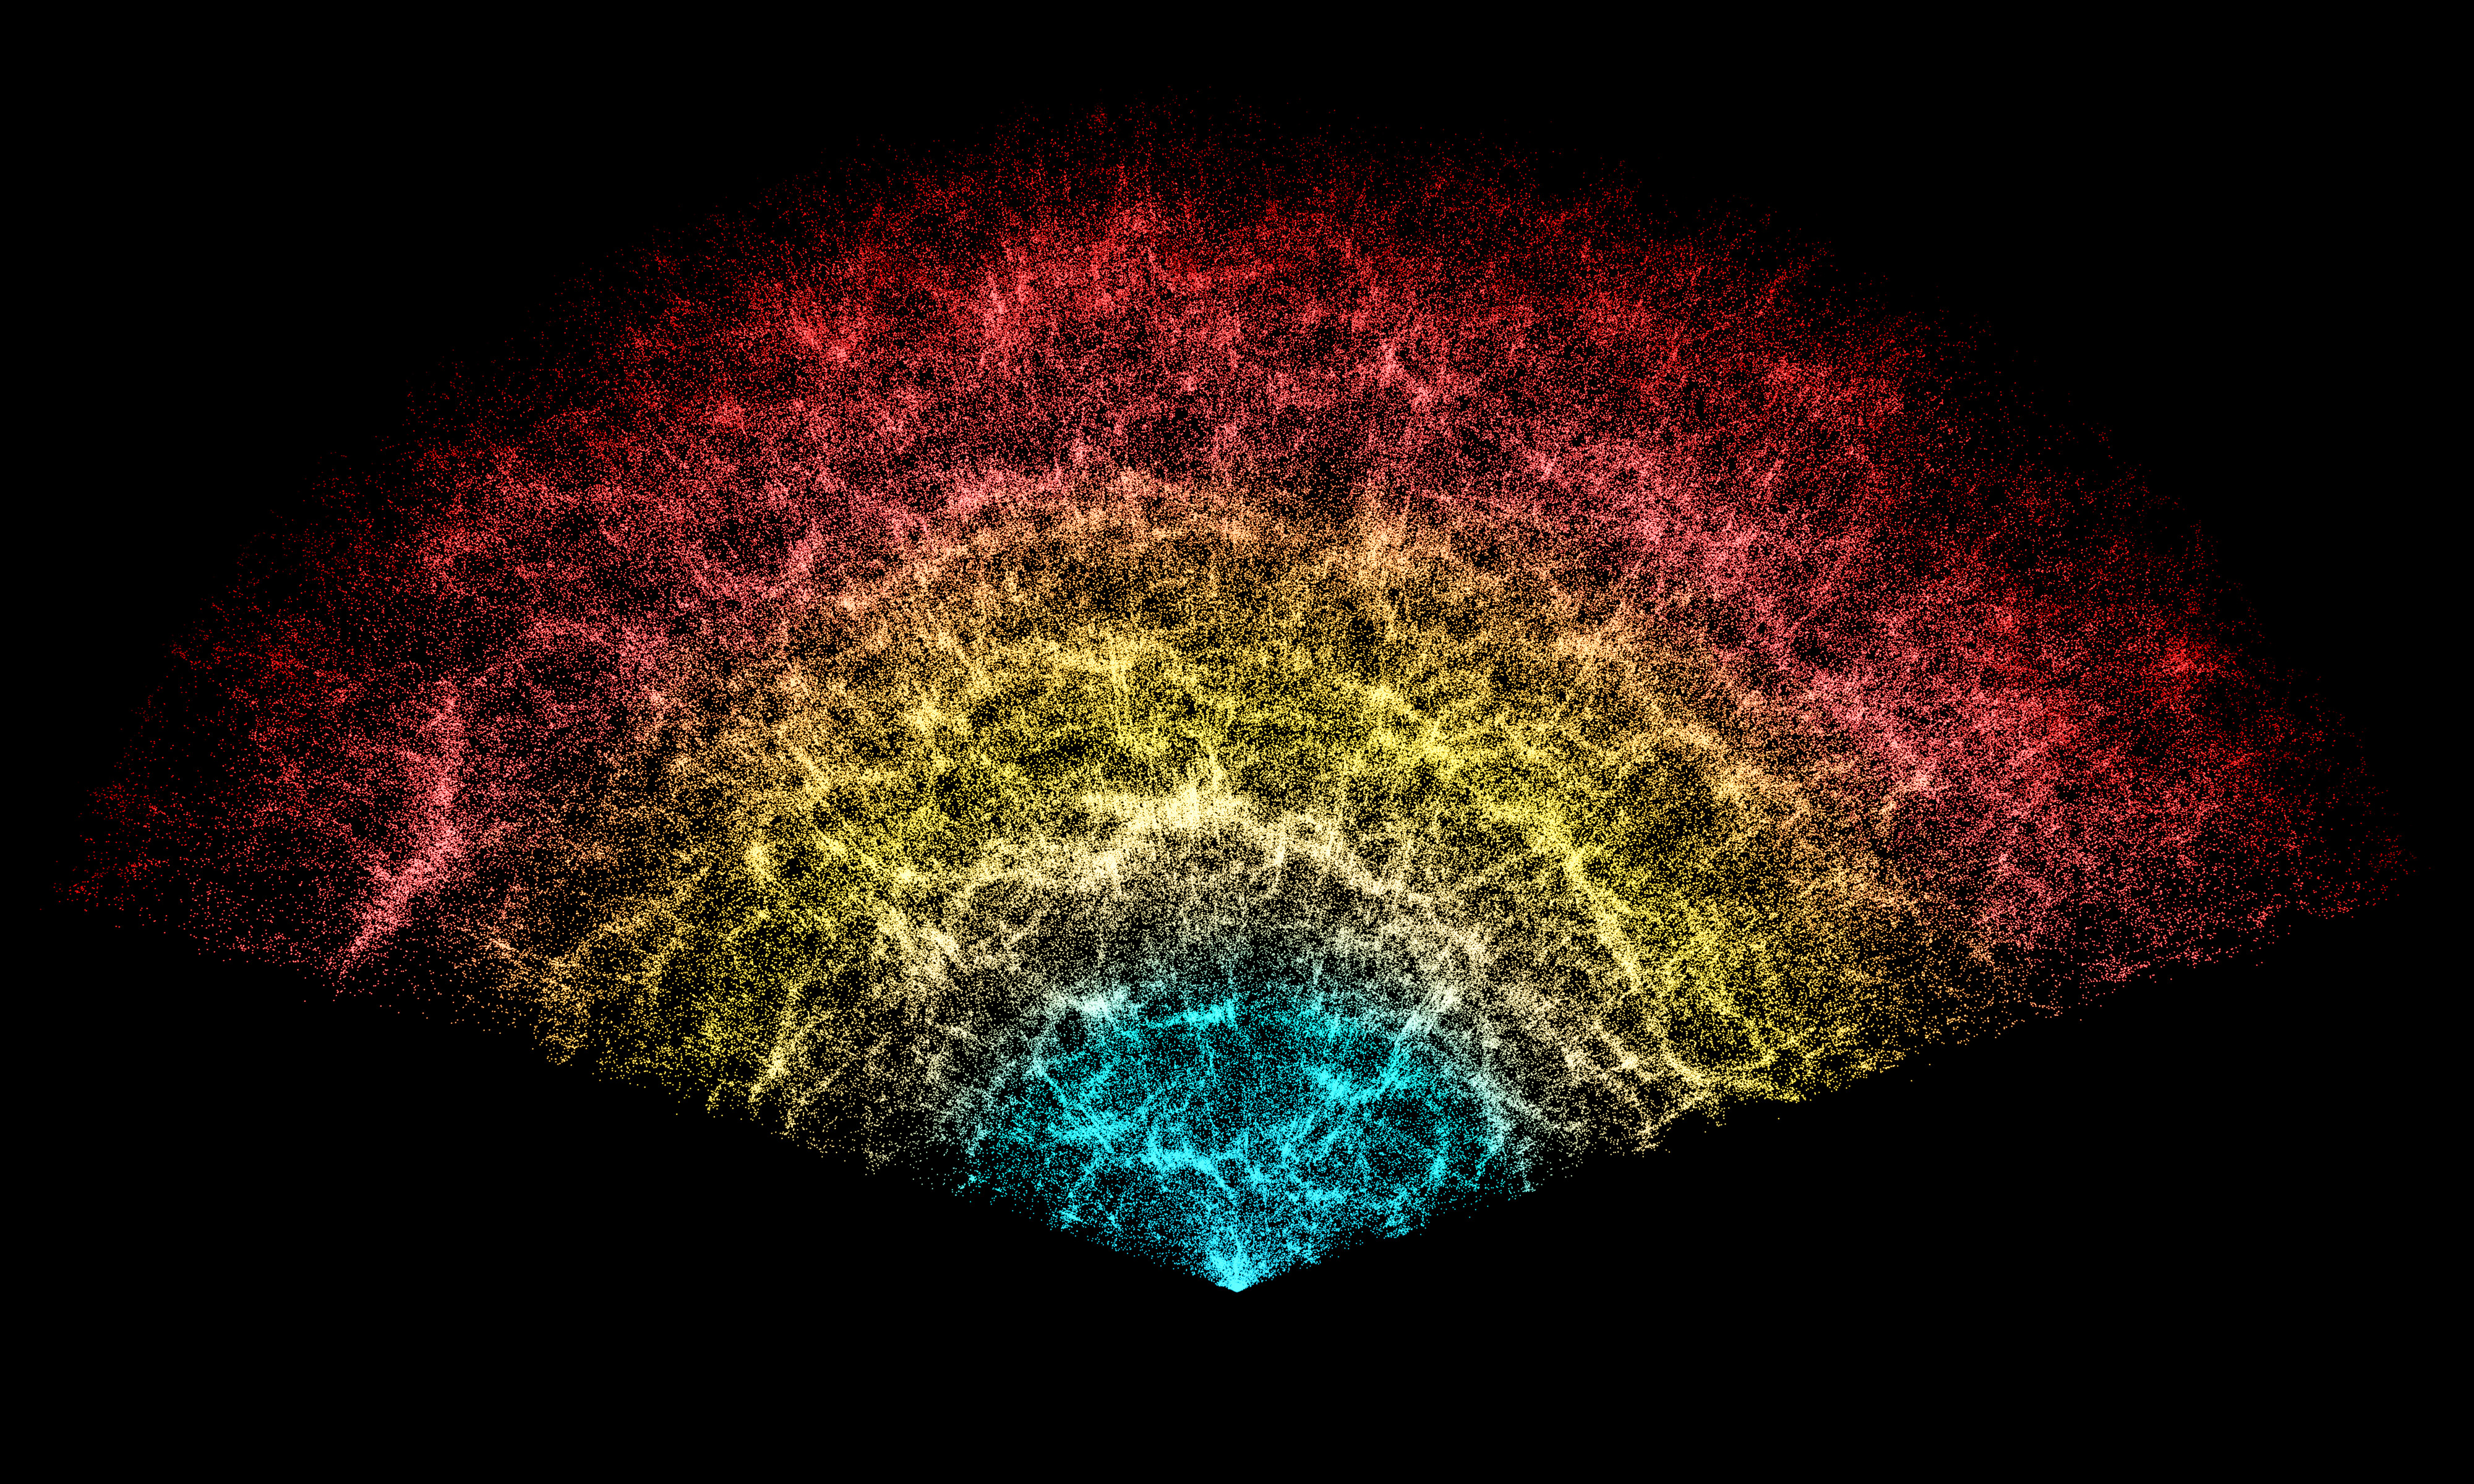

DESI Year-One Data Slice

A slice of the 3D map of galaxies collected in the first year of the Dark Energy Spectroscopic Instrument (DESI) Survey. Earth is at the tip, with the furthest galaxies plotted at distances of 11 billion light-years. Each point represents one galaxy. This version of the DESI map includes 600,000 galaxies — less than 0.1% of the survey's full volume.

Credit: DESI Collaboration/NOIRLab/NSF/AURA/R. Proctor